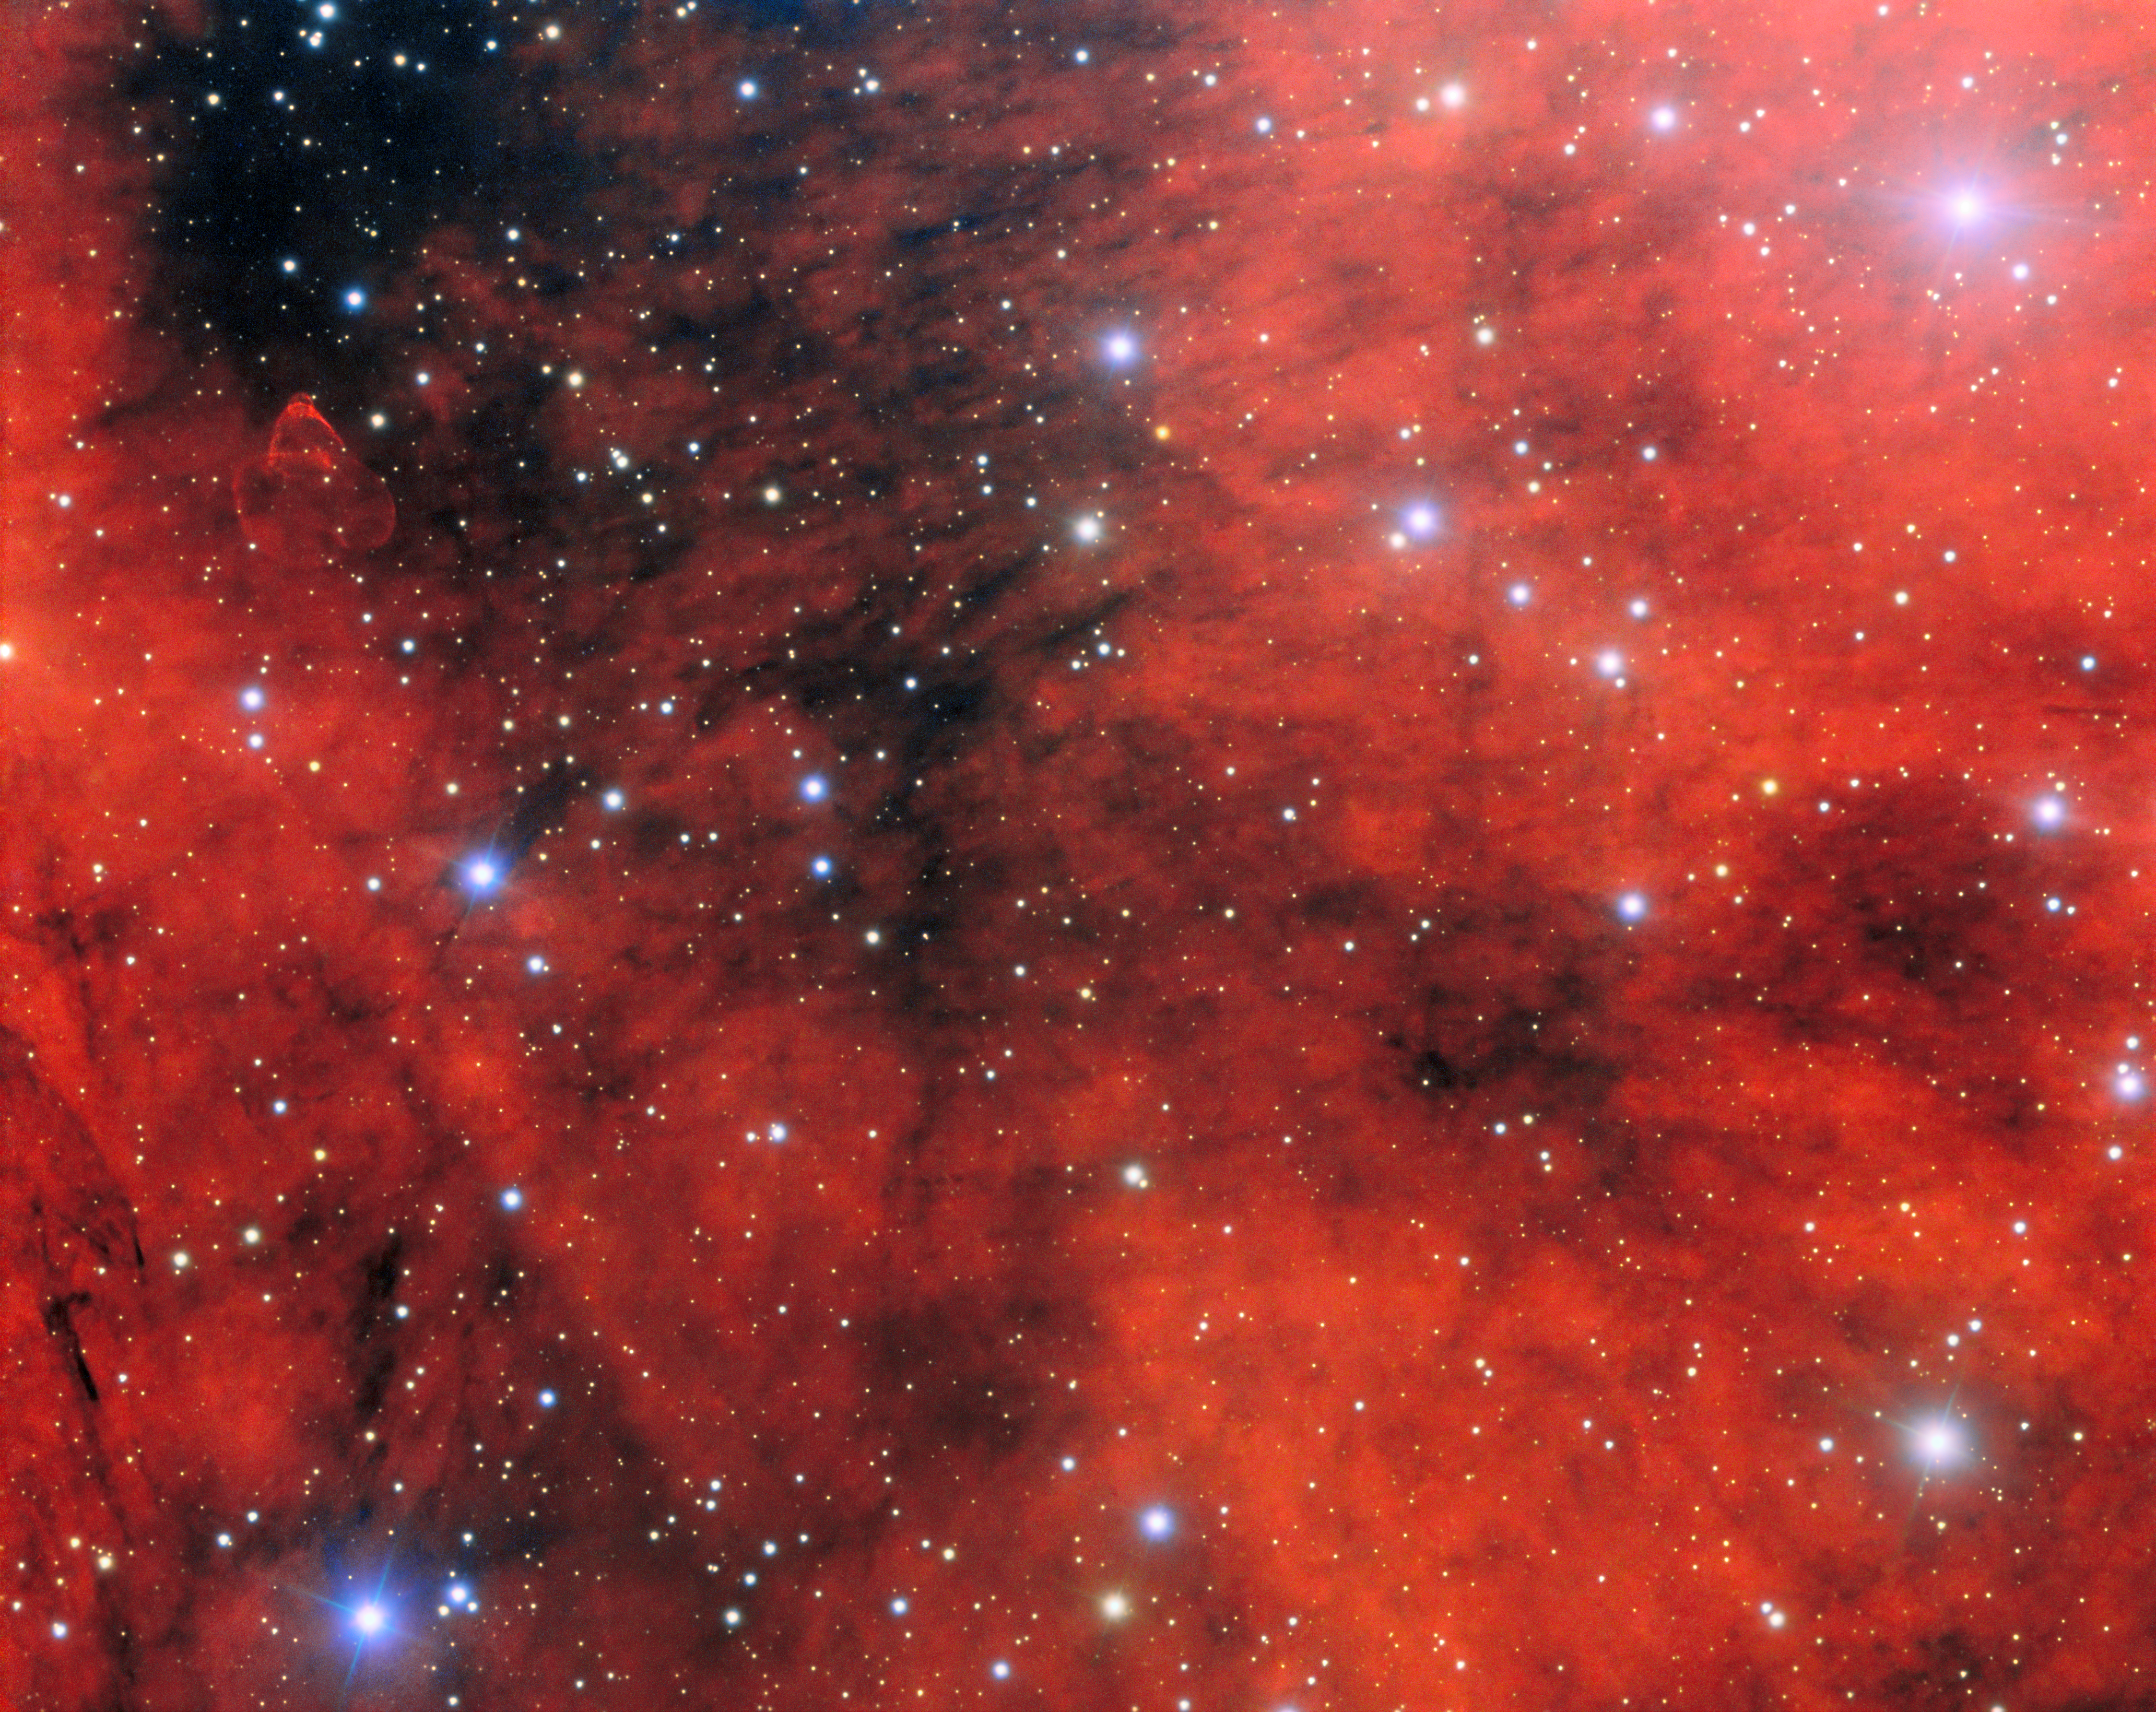

Home of a Gamma-ray Pulsar

This mesmerizing field of view harbors an incredible enigma invisible to the human eye. It was captured using the Gemini Multi-Object Spectrograph (GMOS) mounted on the Gemini North telescope in Hawai‘i, one half of the International Gemini Observatory, which is partly funded by the U.S. National Science Foundation and operated by NSF NOIRLab.

Inside this cloudy region is a gamma-ray pulsar, PSR J2030+4415, an extremely dense object left behind by the deaths of stars 10–25 times more massive than the Sun. In death, these supermassive stars explode into supernovae, leaving behind their gravitationally collapsed cores as objects known as neutron stars. Neutron stars have roughly 1.5 times the mass of the Sun packed into a sphere about 12 miles in diameter. For comparison, a single teaspoon of neutron-star material would weigh as much as Mount Everest!

Highly magnetized and rapidly spinning neutron stars are known as pulsars. They emit jets of electromagnetic radiation from their poles as they spin, like the gamma rays emitting from PSR J2030+4415. As astronomers see a beam of radiation periodically pointing towards Earth, this creates an effect similar to a lighthouse. The surrounding cloudy material is called a pulsar wind nebula, which consists of the shedded material from the supernova being blown around by winds generated from the pulsar. Evidence of the shock front is visible in the upper left quadrant of this image. You can find an annotated version of this image here.

Credit: International Gemini Observatory/NOIRLab/NSF/AURAImage Processing: J. Miller (International Gemini Observatory/NSF NOIRLab), M. Rodriguez (International Gemini Observatory/NSF NOIRLab) & M. Zamani (NSF NOIRLab) Acknowledgments: M. de Vries & R. Romani (Stanford University)